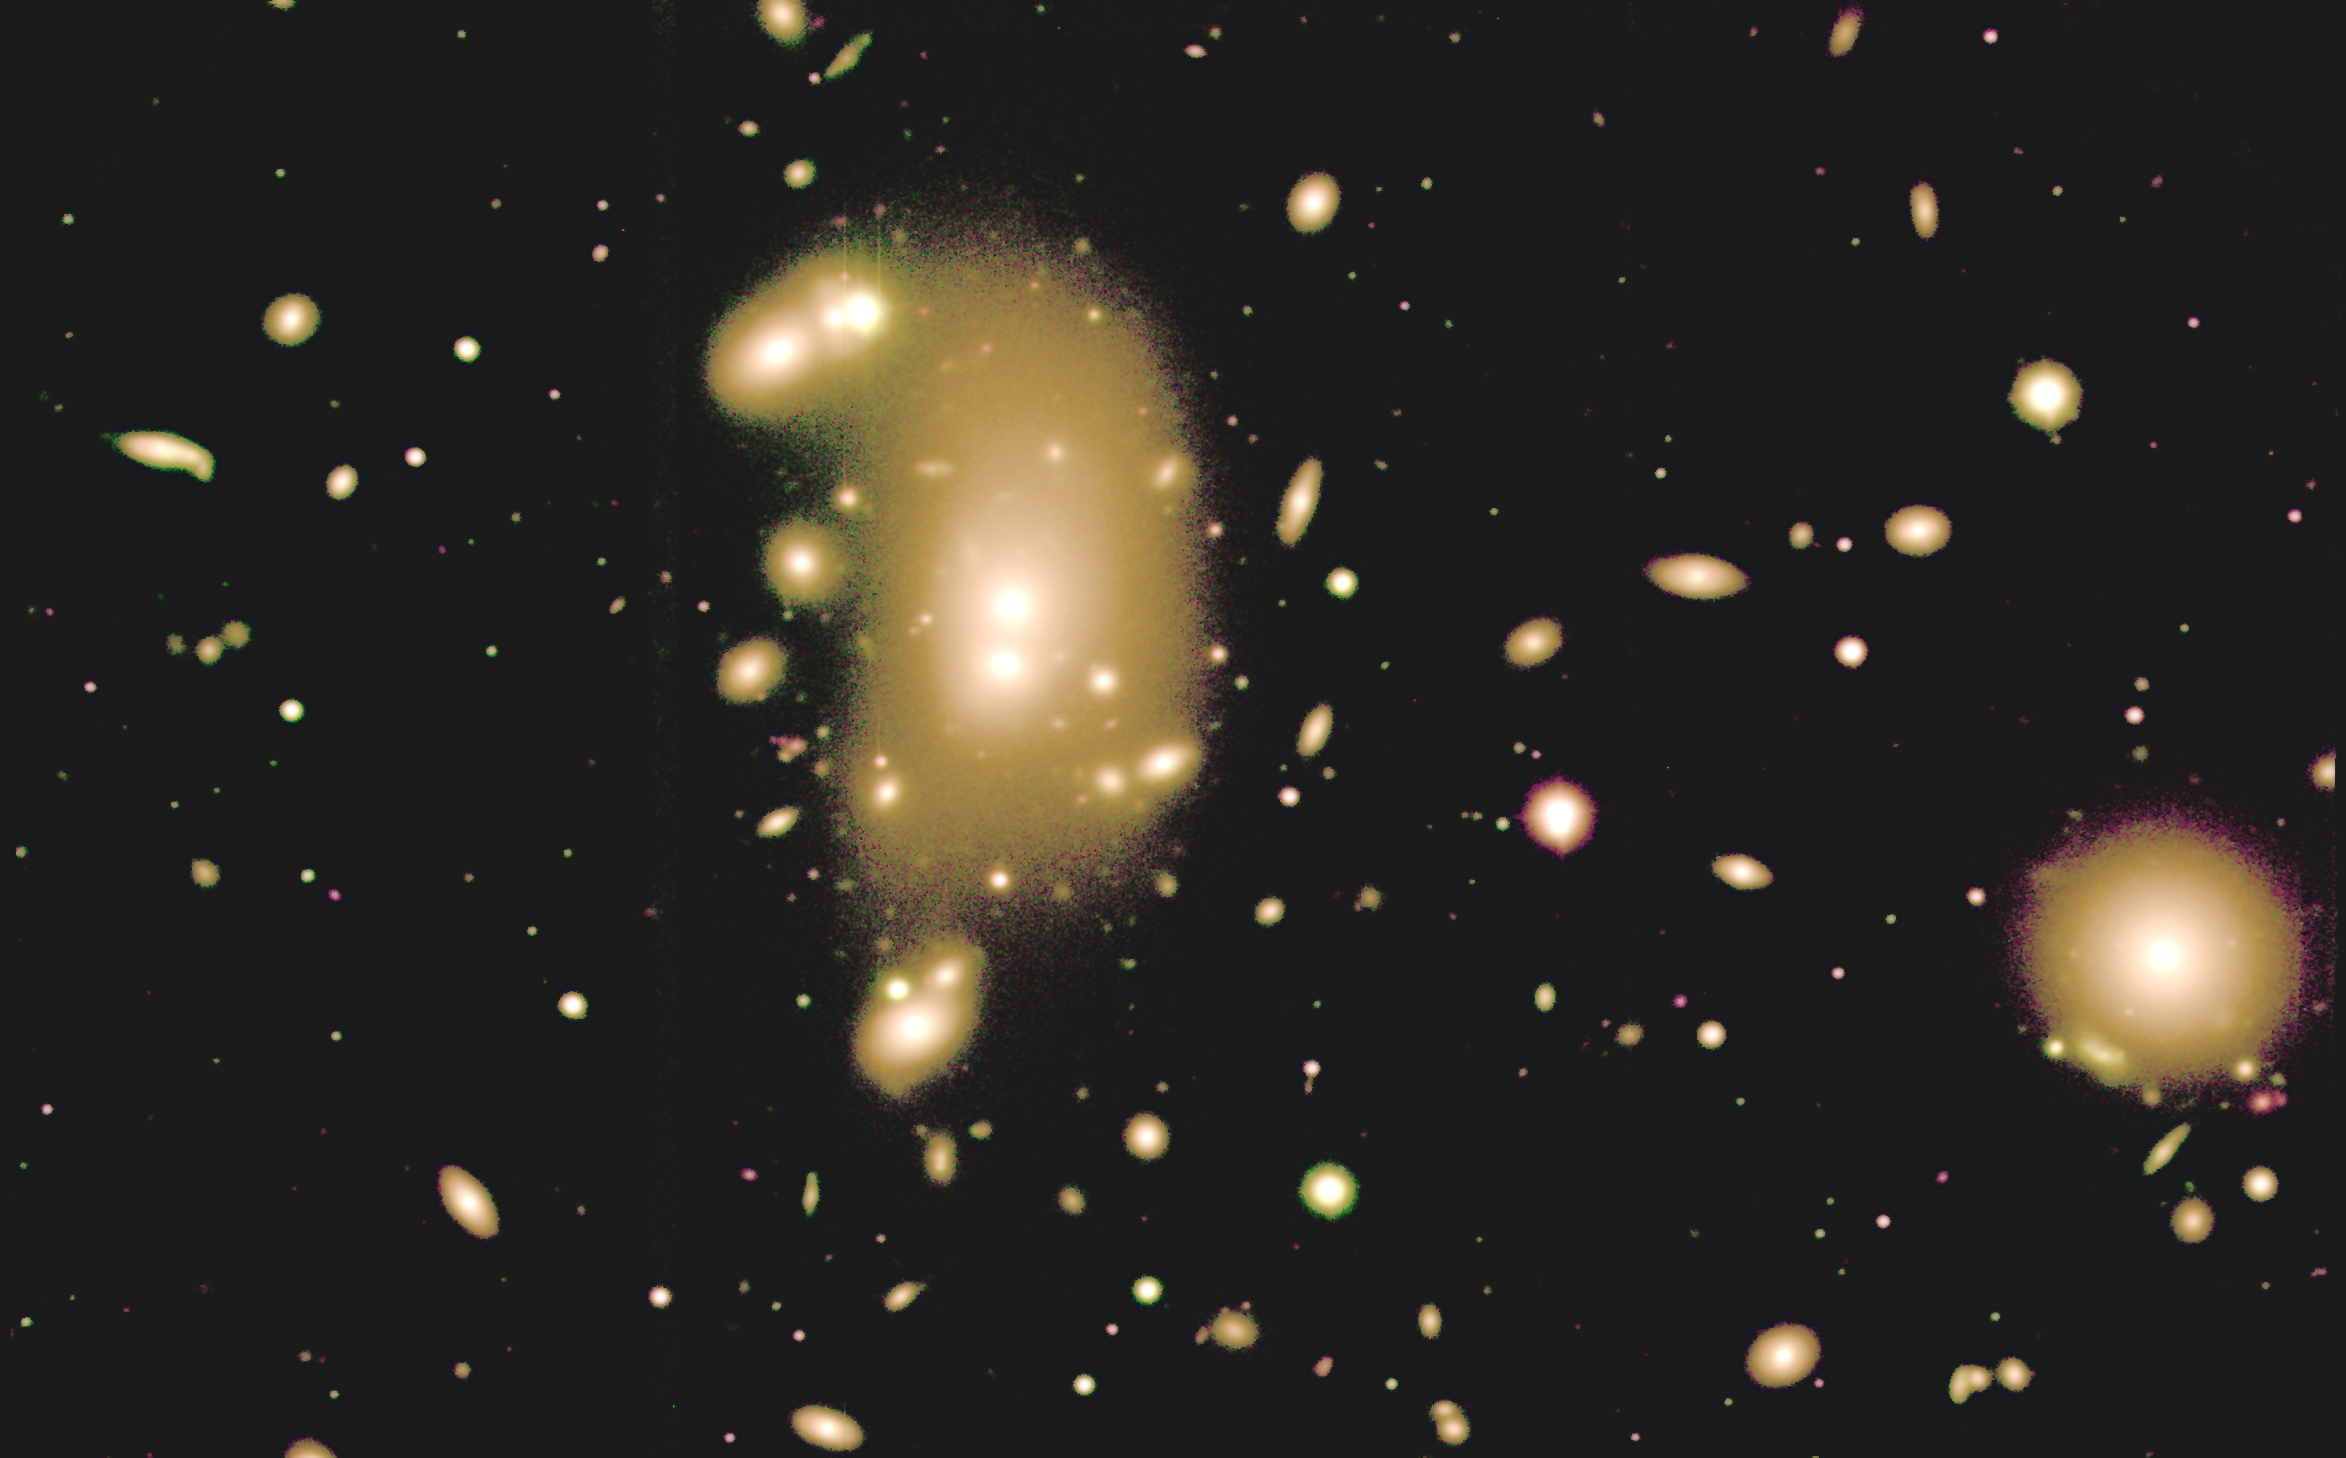

Galaxy cluster Abell 3266

This image of galaxy cluster Abell 3266 was taken using the Gemini Multi-Object Spectrograph (GMOS) instrument on the Gemini South telescope on Cerro Pachón, Chile, in July 2005. The image was obtained by the NOAO Fundamental Plane Survey team as part of follow-up observations in support of their spectroscopic data from Kitt Peak National Observatory and Cerro Tololo Inter-American Observatory.

Abell 3266 is located at a distance of 250 million light-years from Earth. It is one of the most populous galaxy clusters in the nearby universe, and one of 93 clusters that were the subject of an August 2005 NOAO press release. Galaxy clusters contain mostly red elliptical galaxies, as seen in this view of the central region of Abell 3266.

Credit: NOIRLab